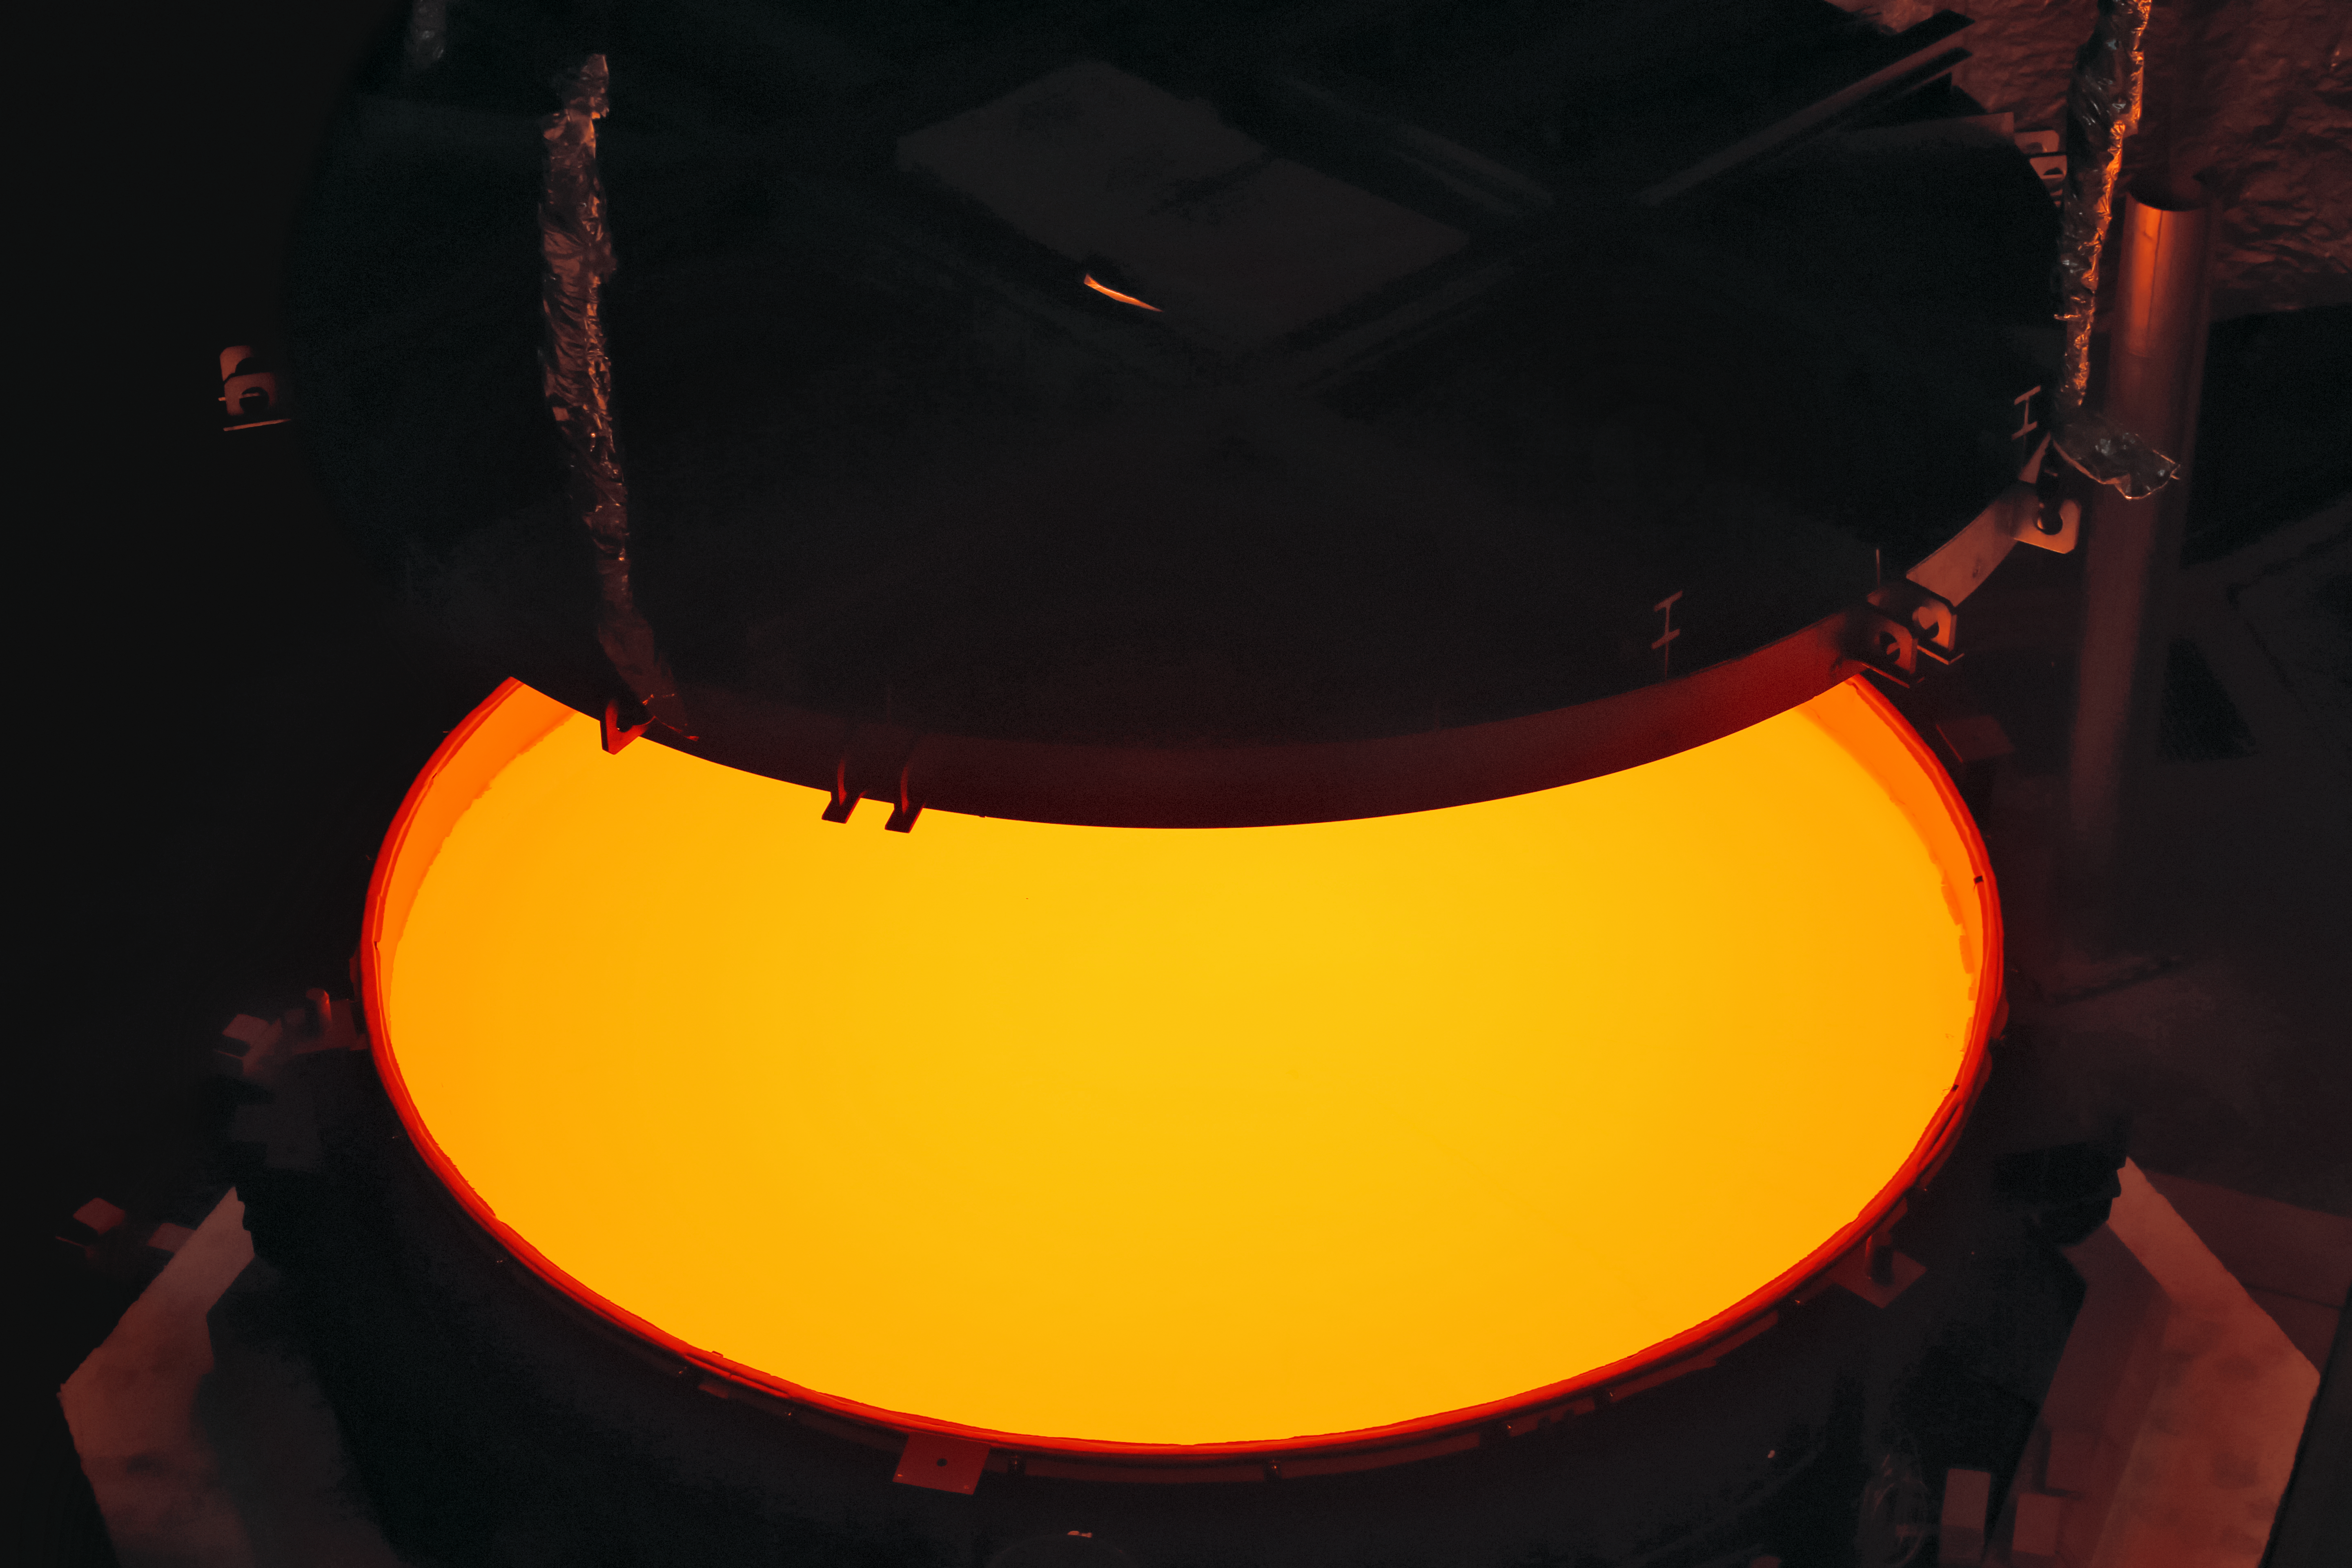

ELT secondary mirror blank successfully cast

Opening of the ELT M2 ZERODUR® blank mould containing the still very hot ZERODUR® glass at first annealing at the SCHOTT 4-metre blank annealing facility in Mainz, Germany in May 2017. The completed mirror will be 4.2 metres in diameter and weigh 3.5 tonnes. It will be the largest secondary mirror ever employed on a telescope and also the largest convex mirror ever produced.

Credit: SCHOTT/ESO